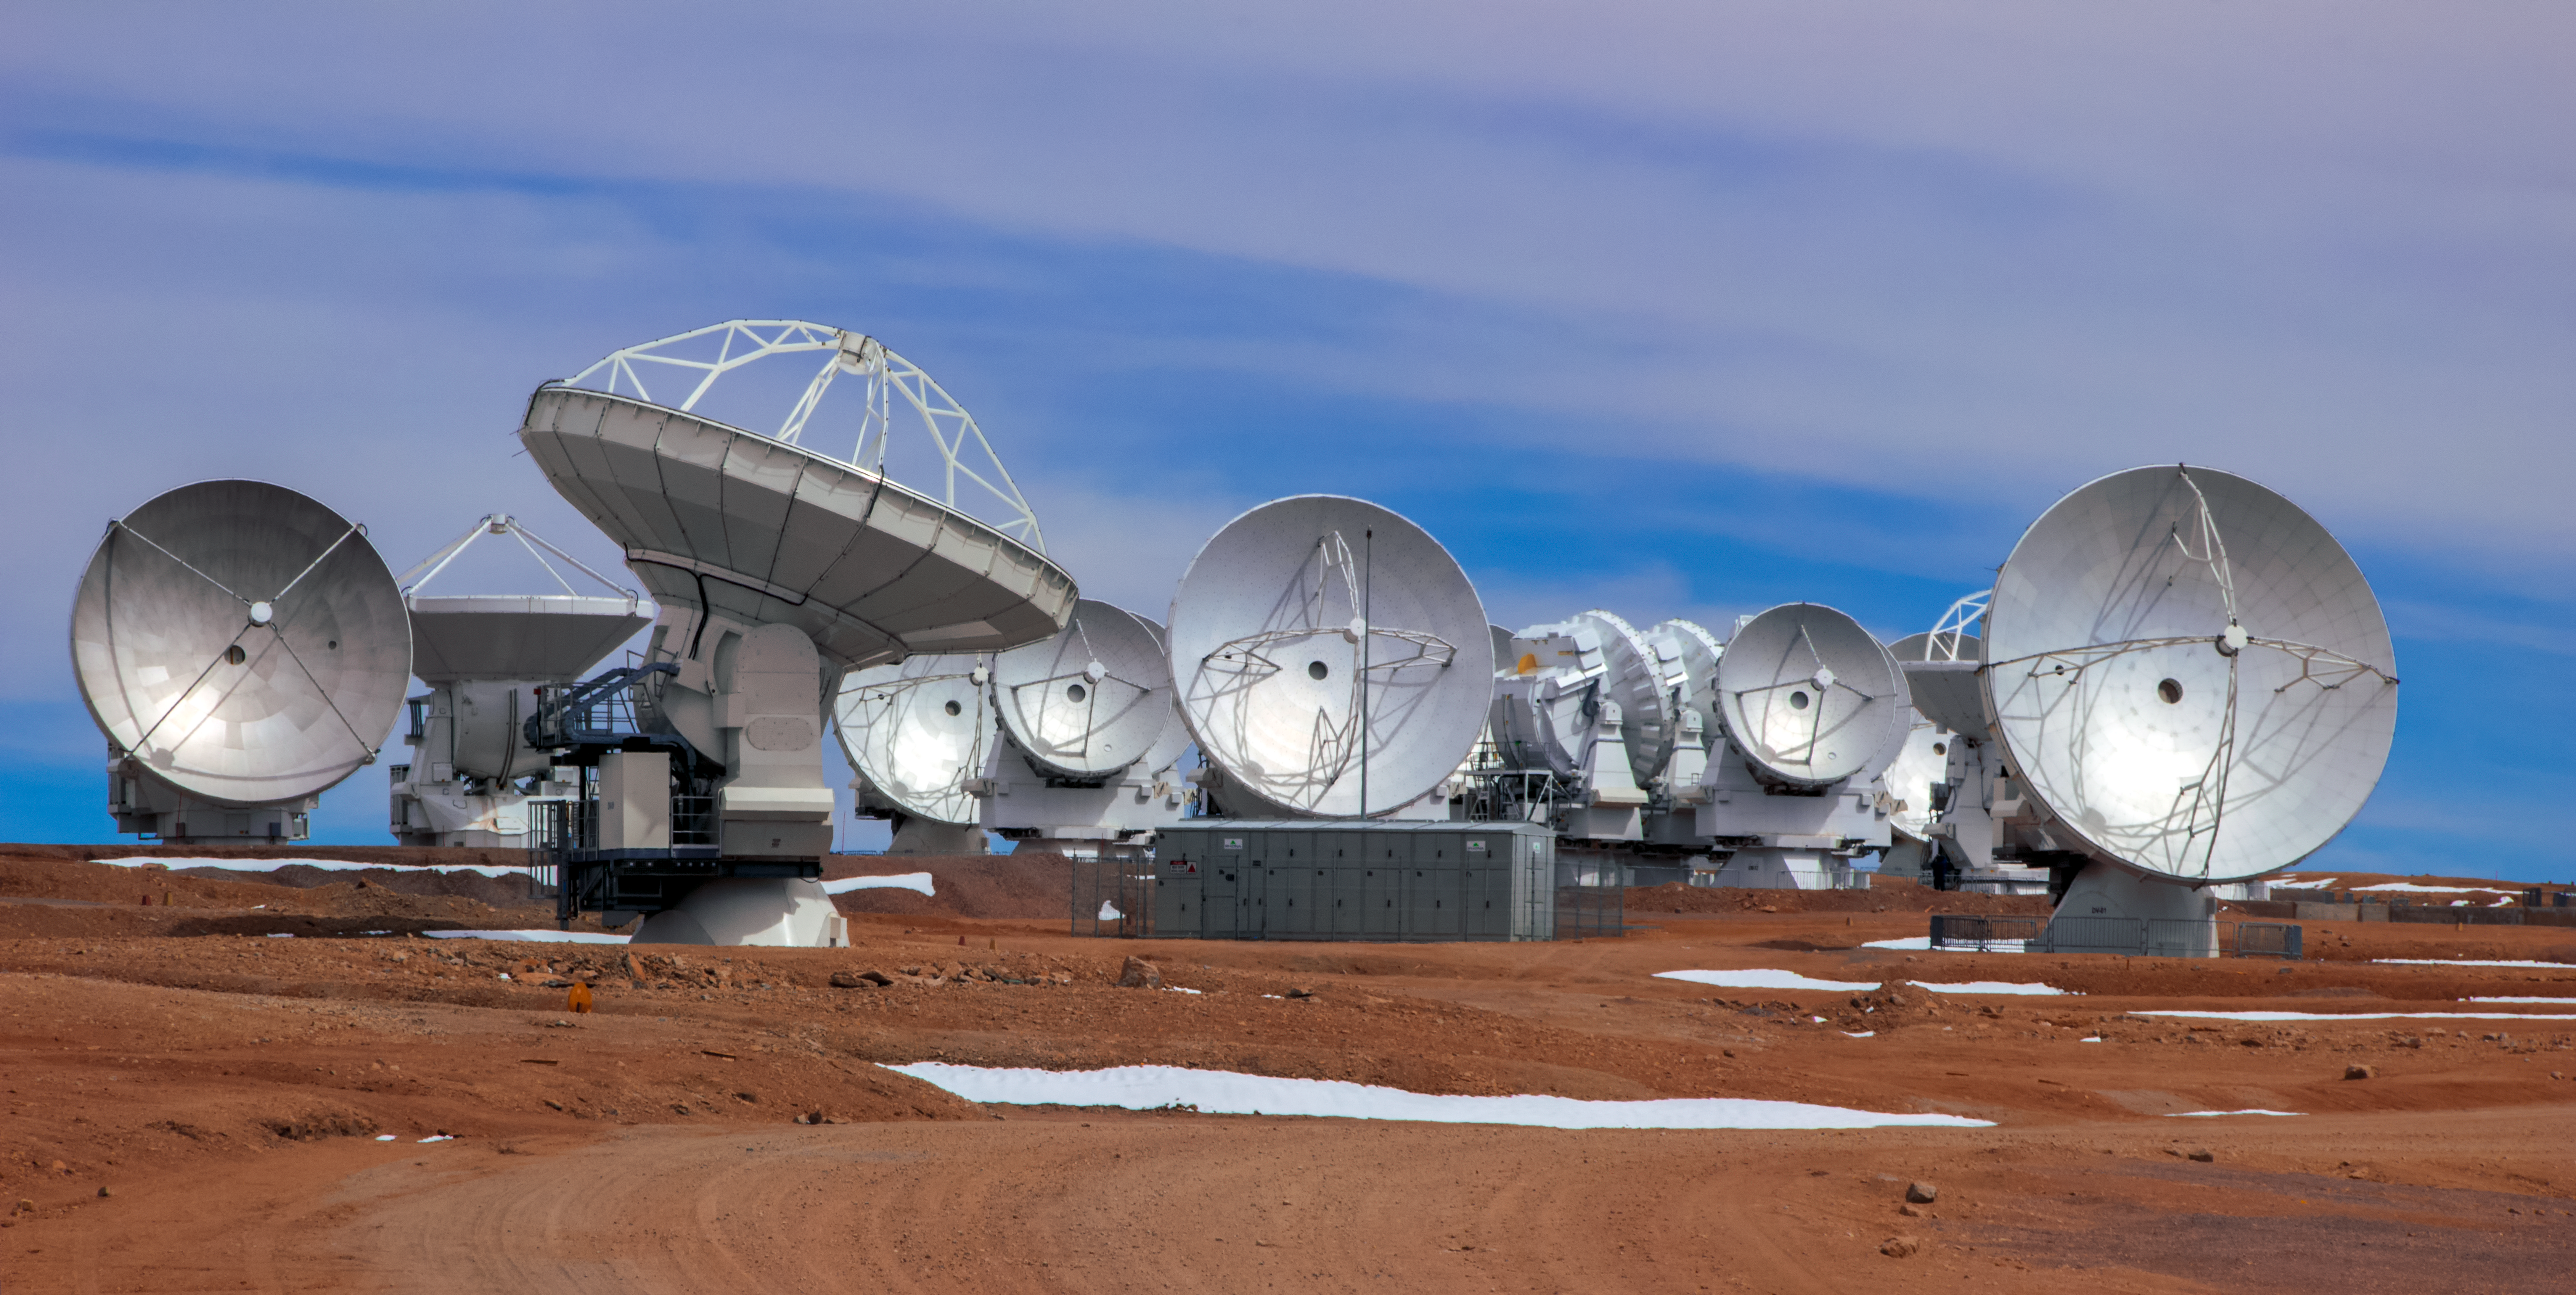

A collection of ALMA antennas

A collection of ALMA antennas atop the Chajnantor Plateau in northern Chile. The Plateau, located 5000 metres above sea level, provides an ideal environment for ALMA's observations of the universe at millimetre- and submillimetre-wavelengths.

Credit: D. Schreiner and S. Degezelle/ESO